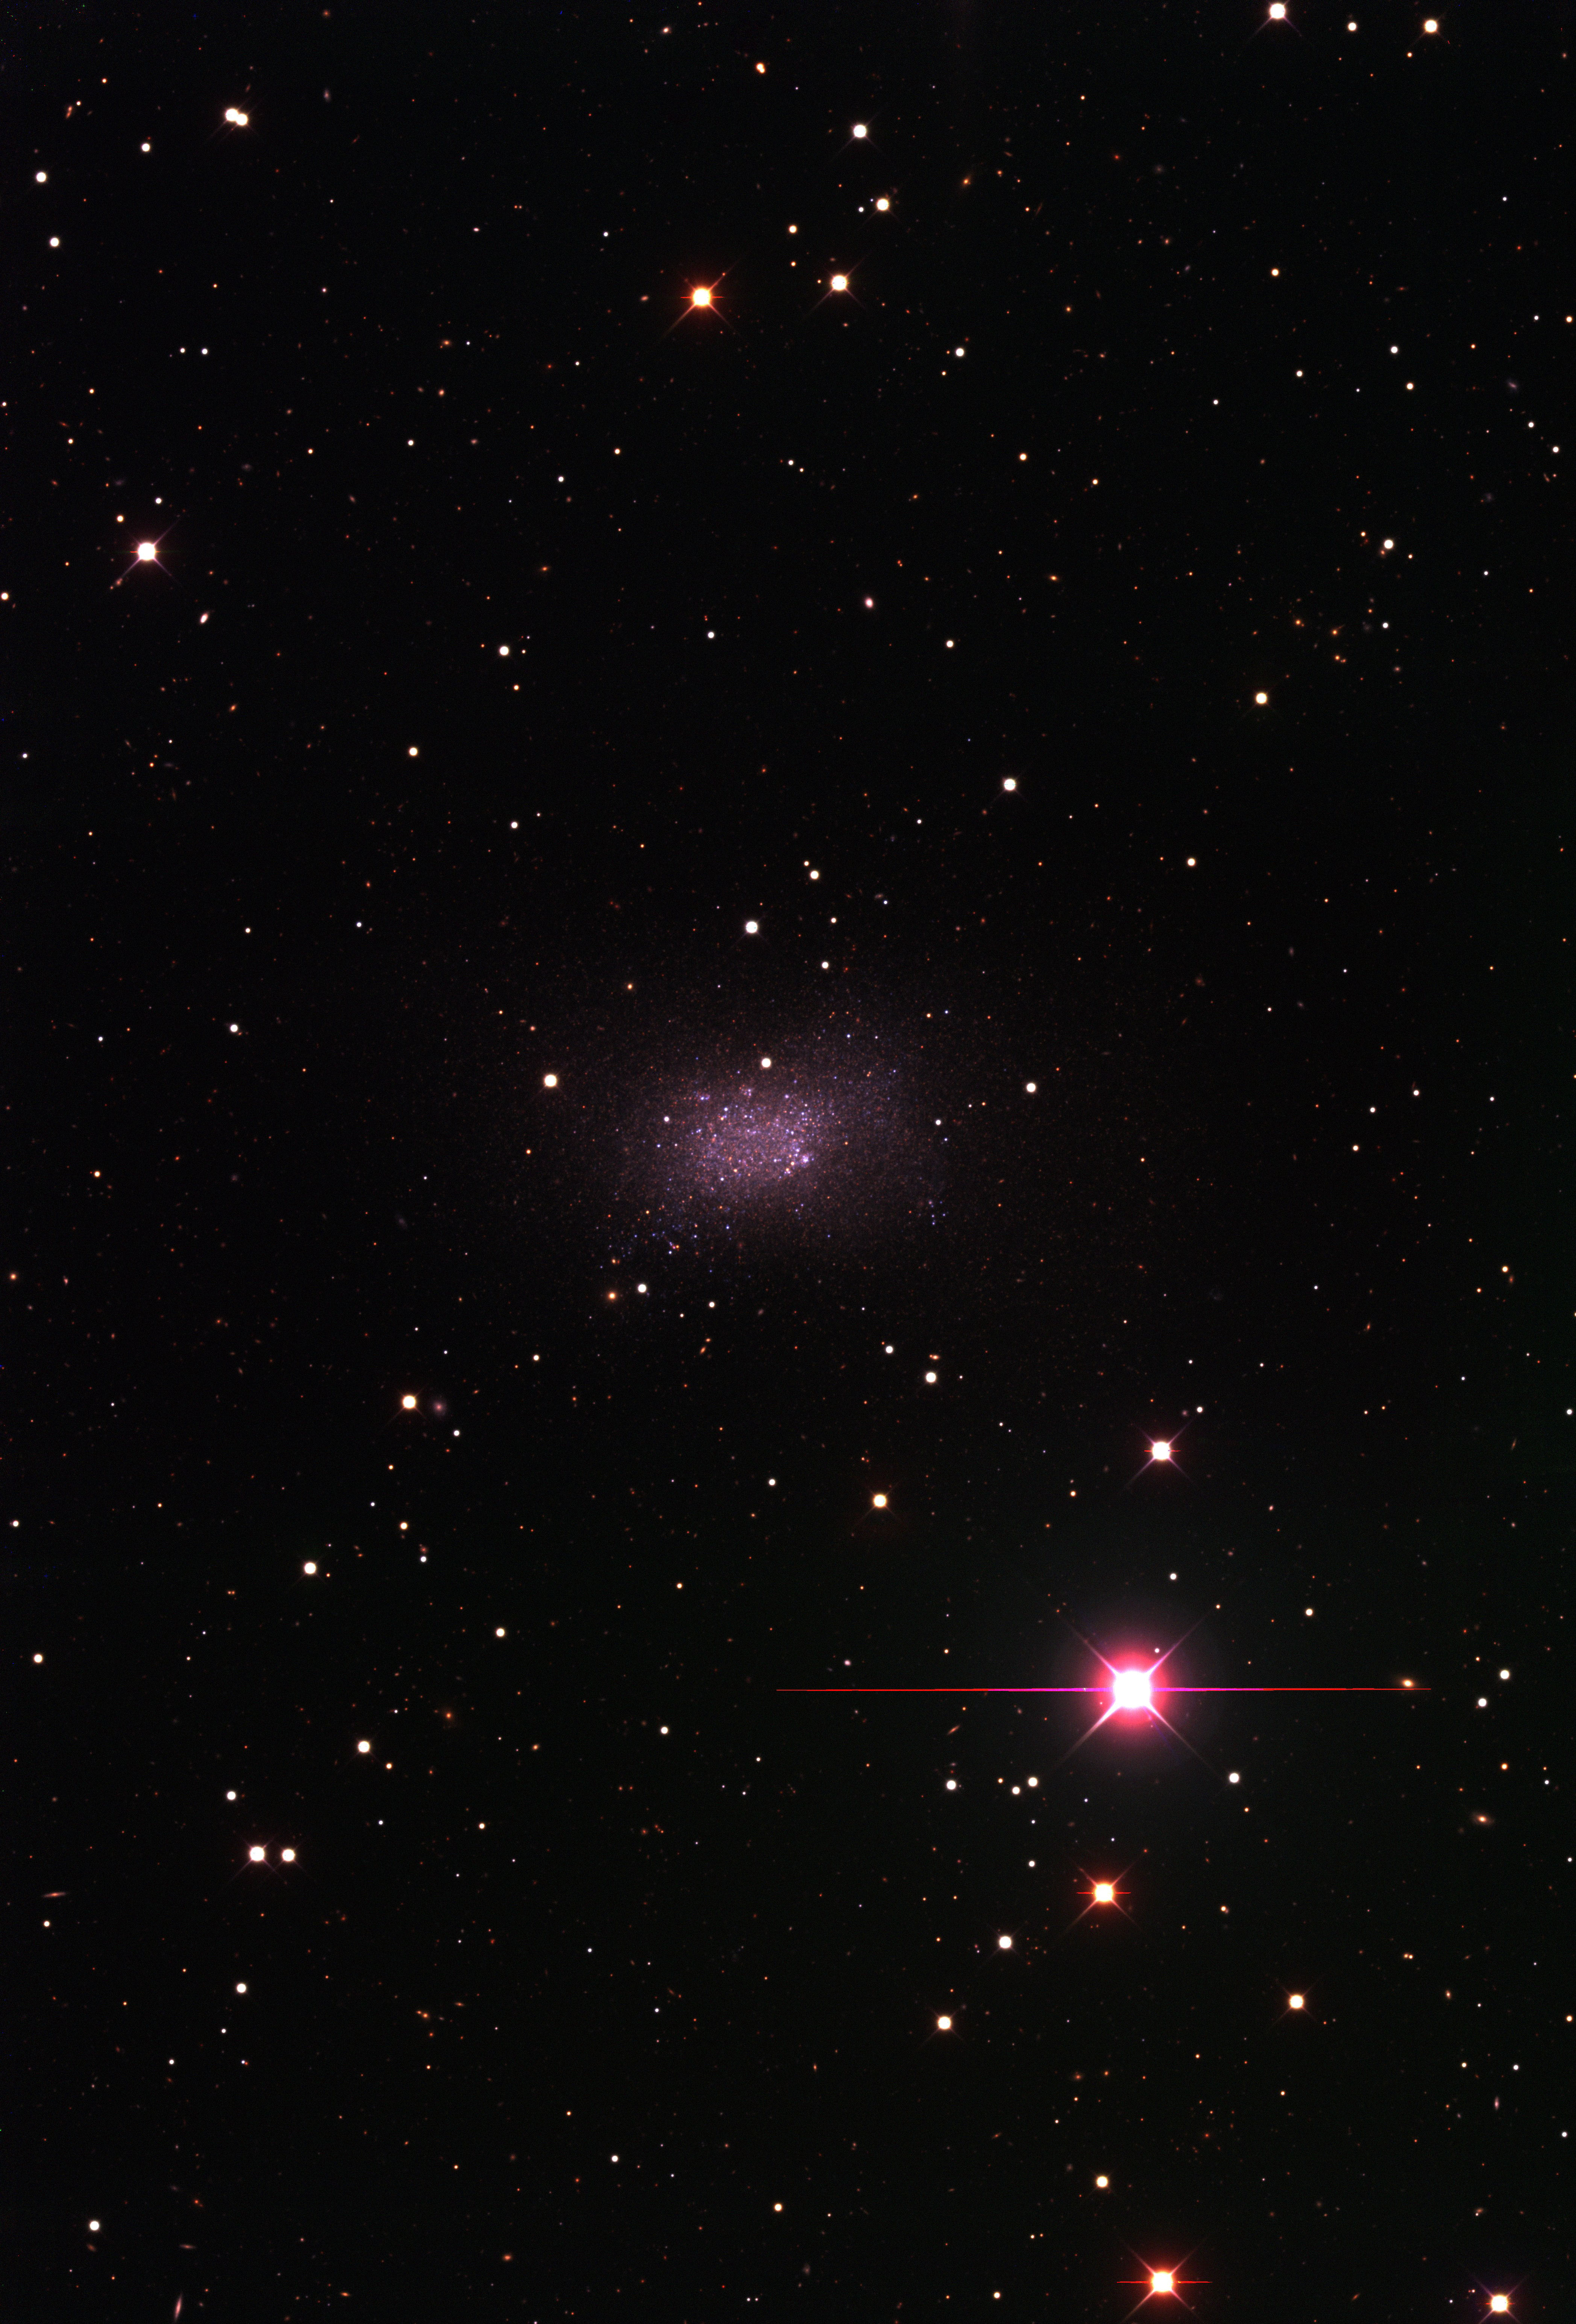

The Local Group dwarf galaxy Sextans B

The Local Group dwarf galaxy Sextans B, as observed with the KPNO Mayall 4-m telescope and Mosaic camera as part of the NOAO-sponsored Local Group Survey (PI: Philip Massey, Lowell Observatory). The image is a true-color combination of images in three of the filters used by the survey. The full complement of survey data include images in broad-band/ UBVRI/, as well as through filters centered on the H-alpha, [SII], and [OIII] emission lines. All of the data, description of the analysis, and UBVRI photometry are available through the Local Group Survey website.

Credit: P. Massey/Lowell Observatory and K. Olsen/NOIRLab/NSF/AURA/